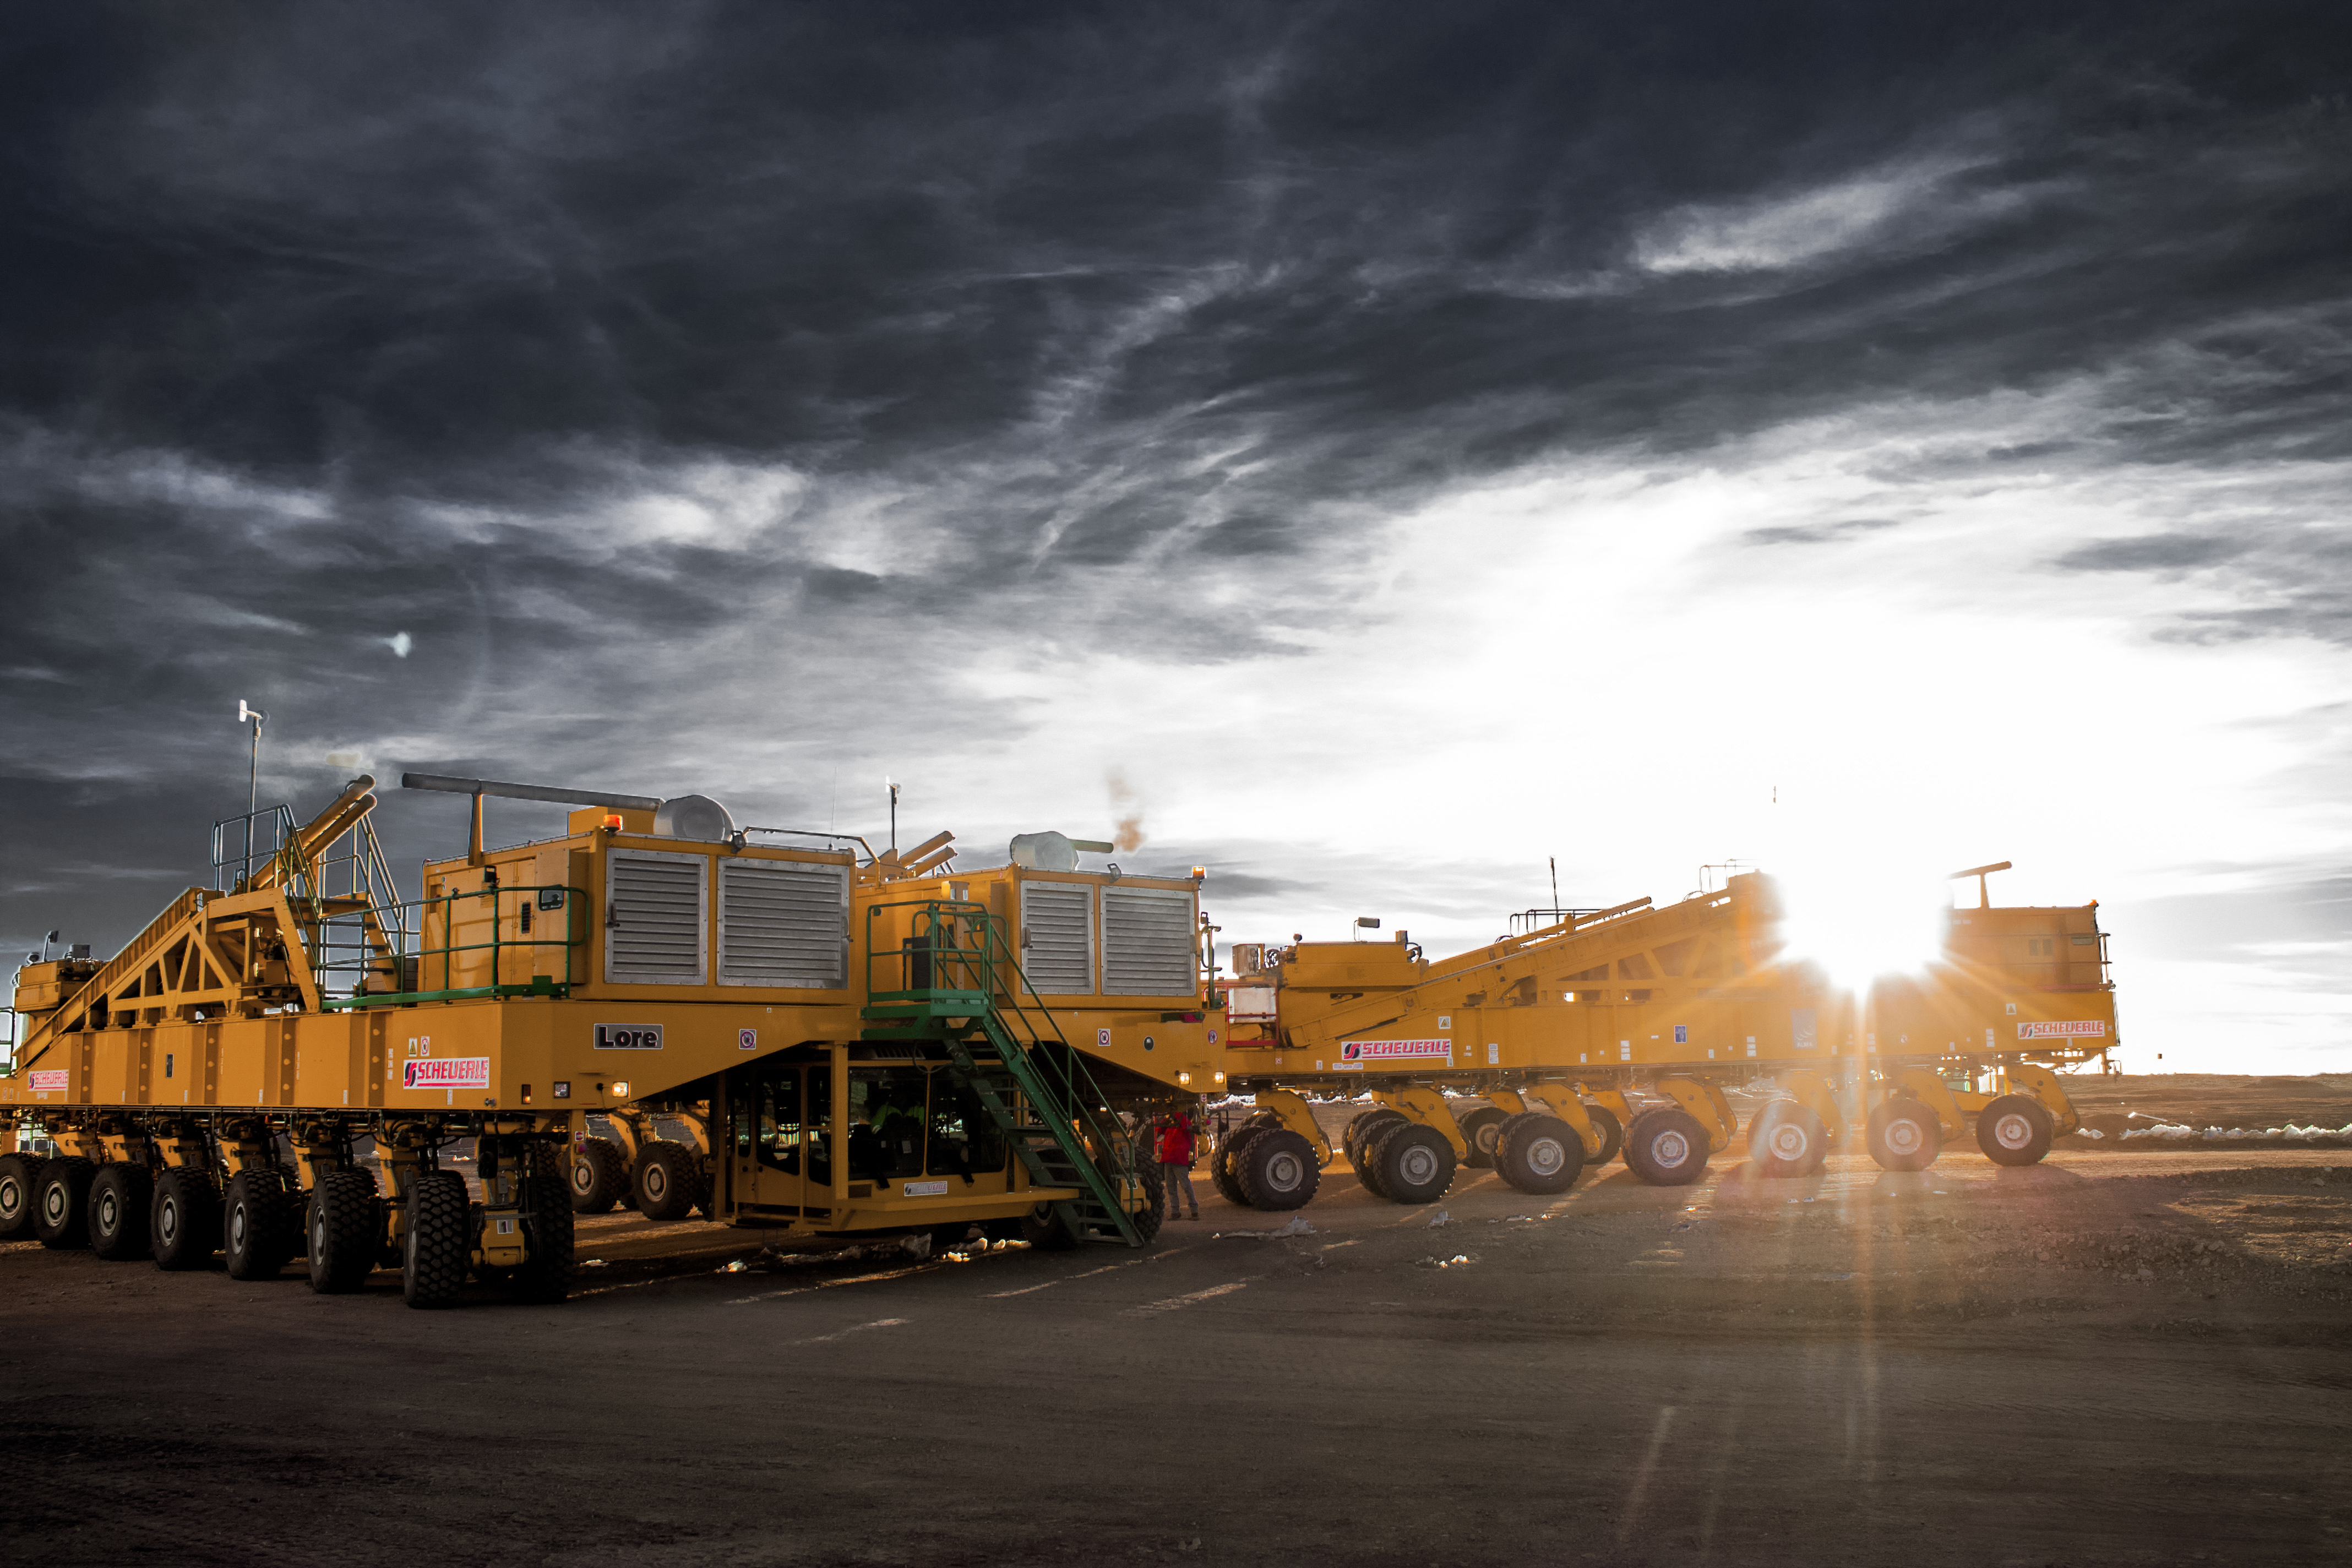

ALMA transporters

Otto and Lore, the two Atacama Large Millimeter/submillimeter Array (ALMA) transporters, responsible for hauling and repositioning the ALMA antennas, are pictured beneath cloudy skies. Despite their bulk and power, these bright yellow behemoths will be able to position the antennas to within just a few millimetres.

Credit: J. C. Rojas/ESO